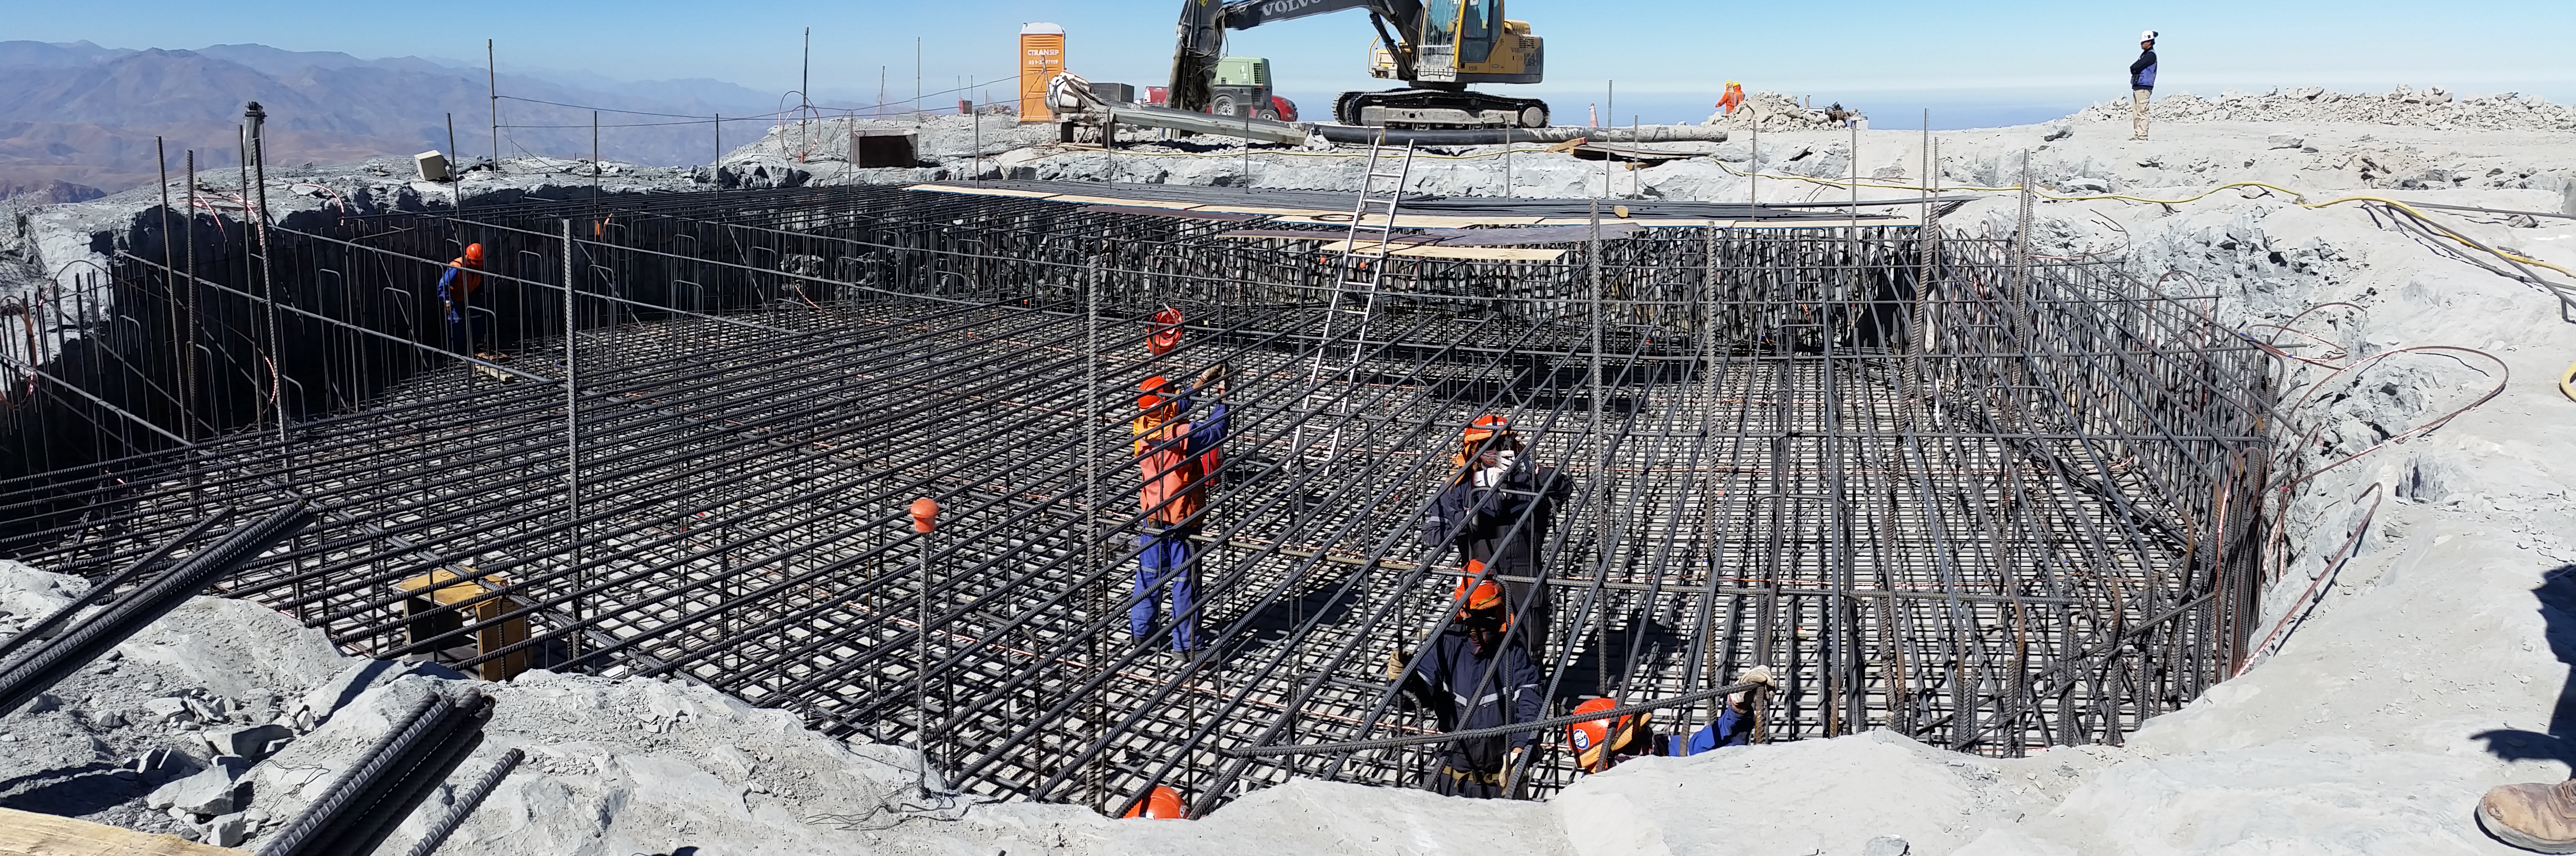

Rebar installation in the Pier Foundation.

Rebar installation in the Pier Foundation.

Credit: Rubin Observatory/NSF/AURA